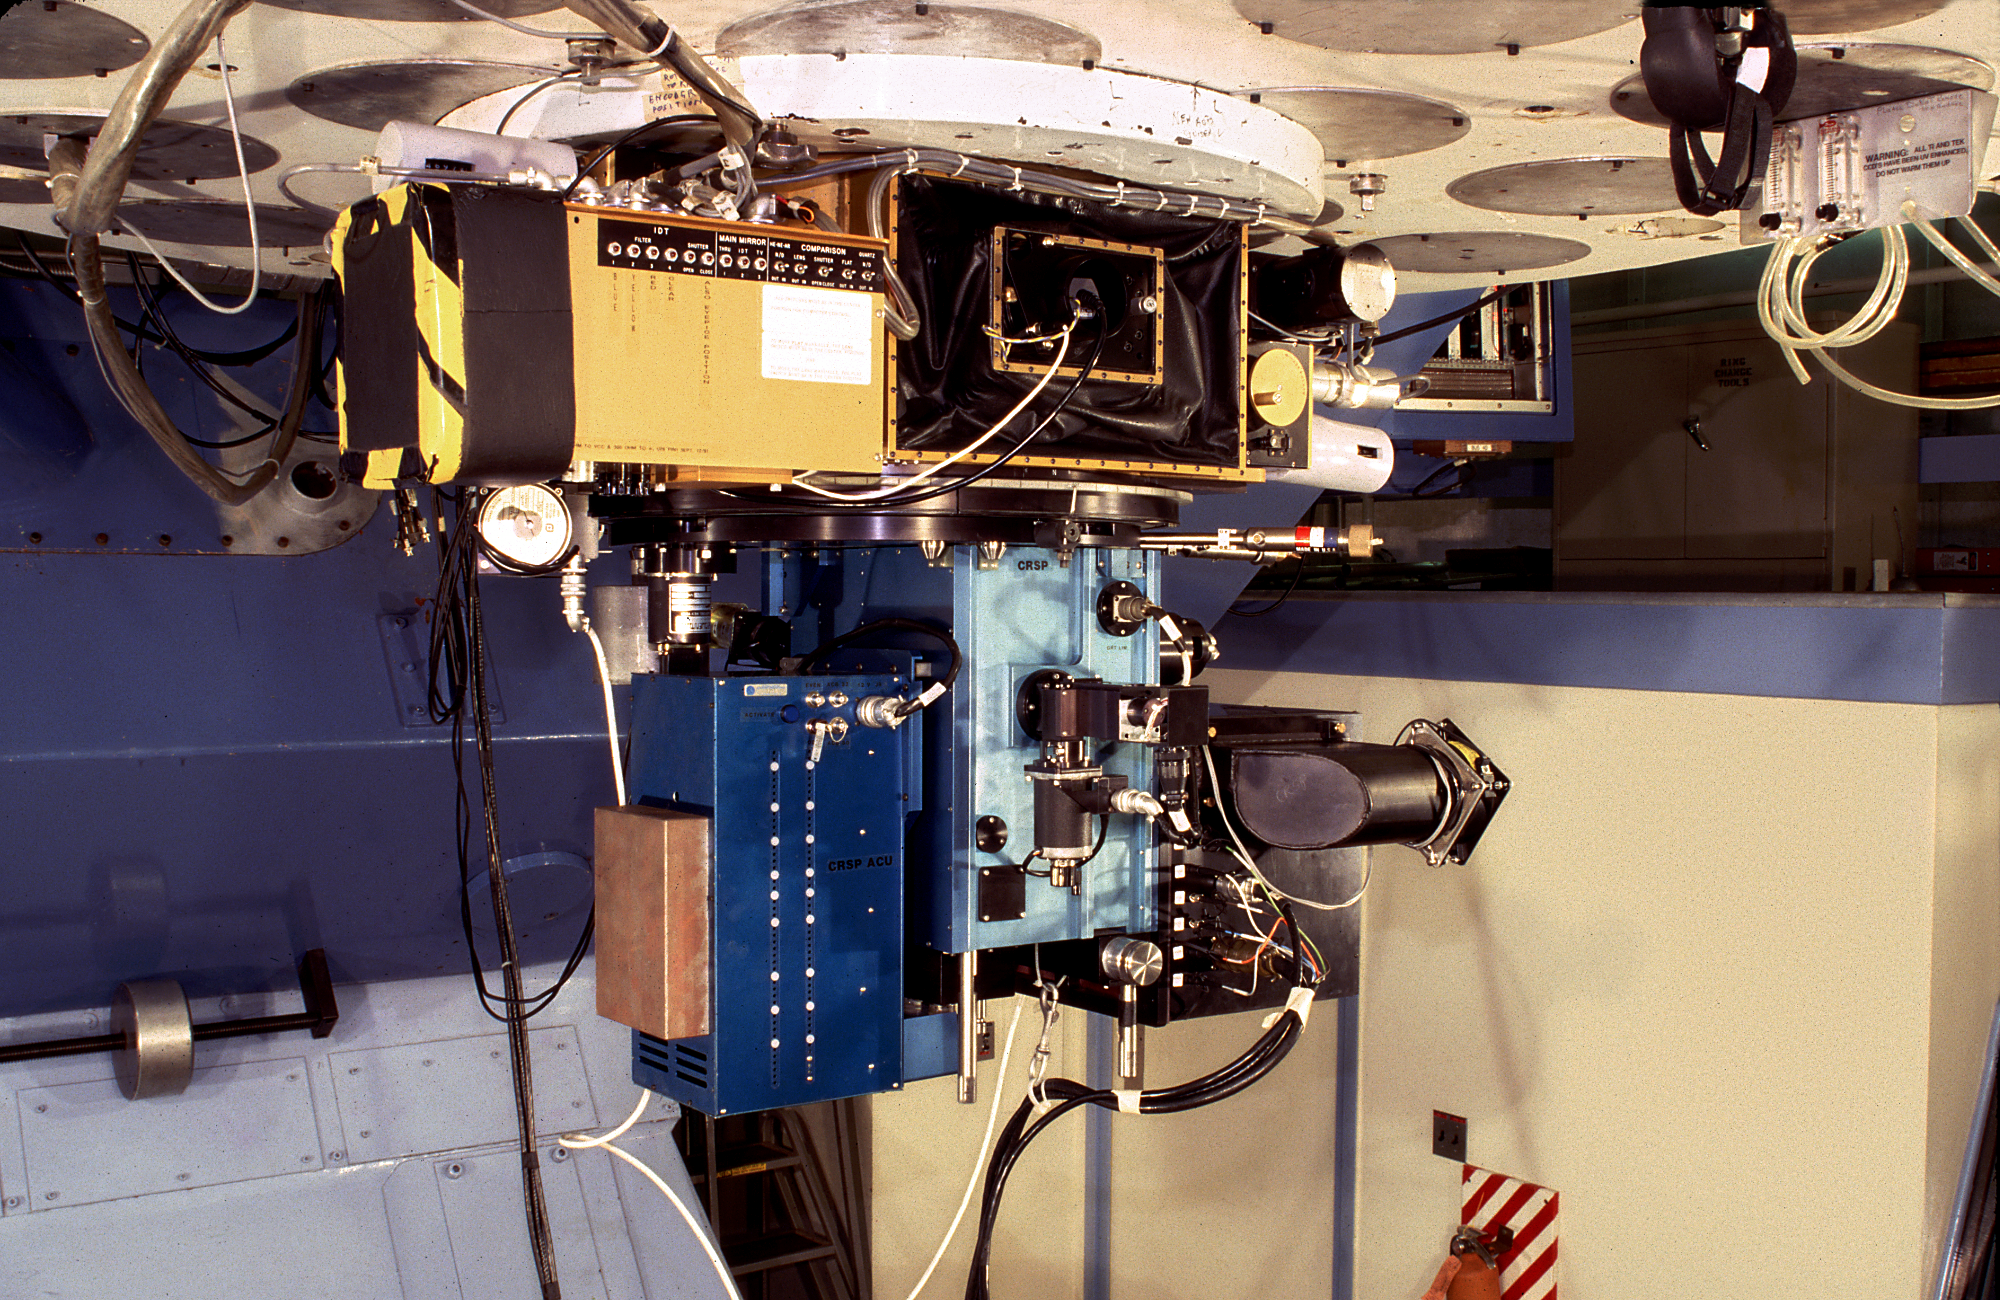

CRSP at the 2.1-meter

The cryogenic spectrograph (`CRSP'), which is a spectrograph designed to work at infrared wavelengths, seen here mounted on the Kitt Peak 2.1-meter telescope.

Credit: M.Hanna, G.Pickens/NOIRLab/NSF/AURA/